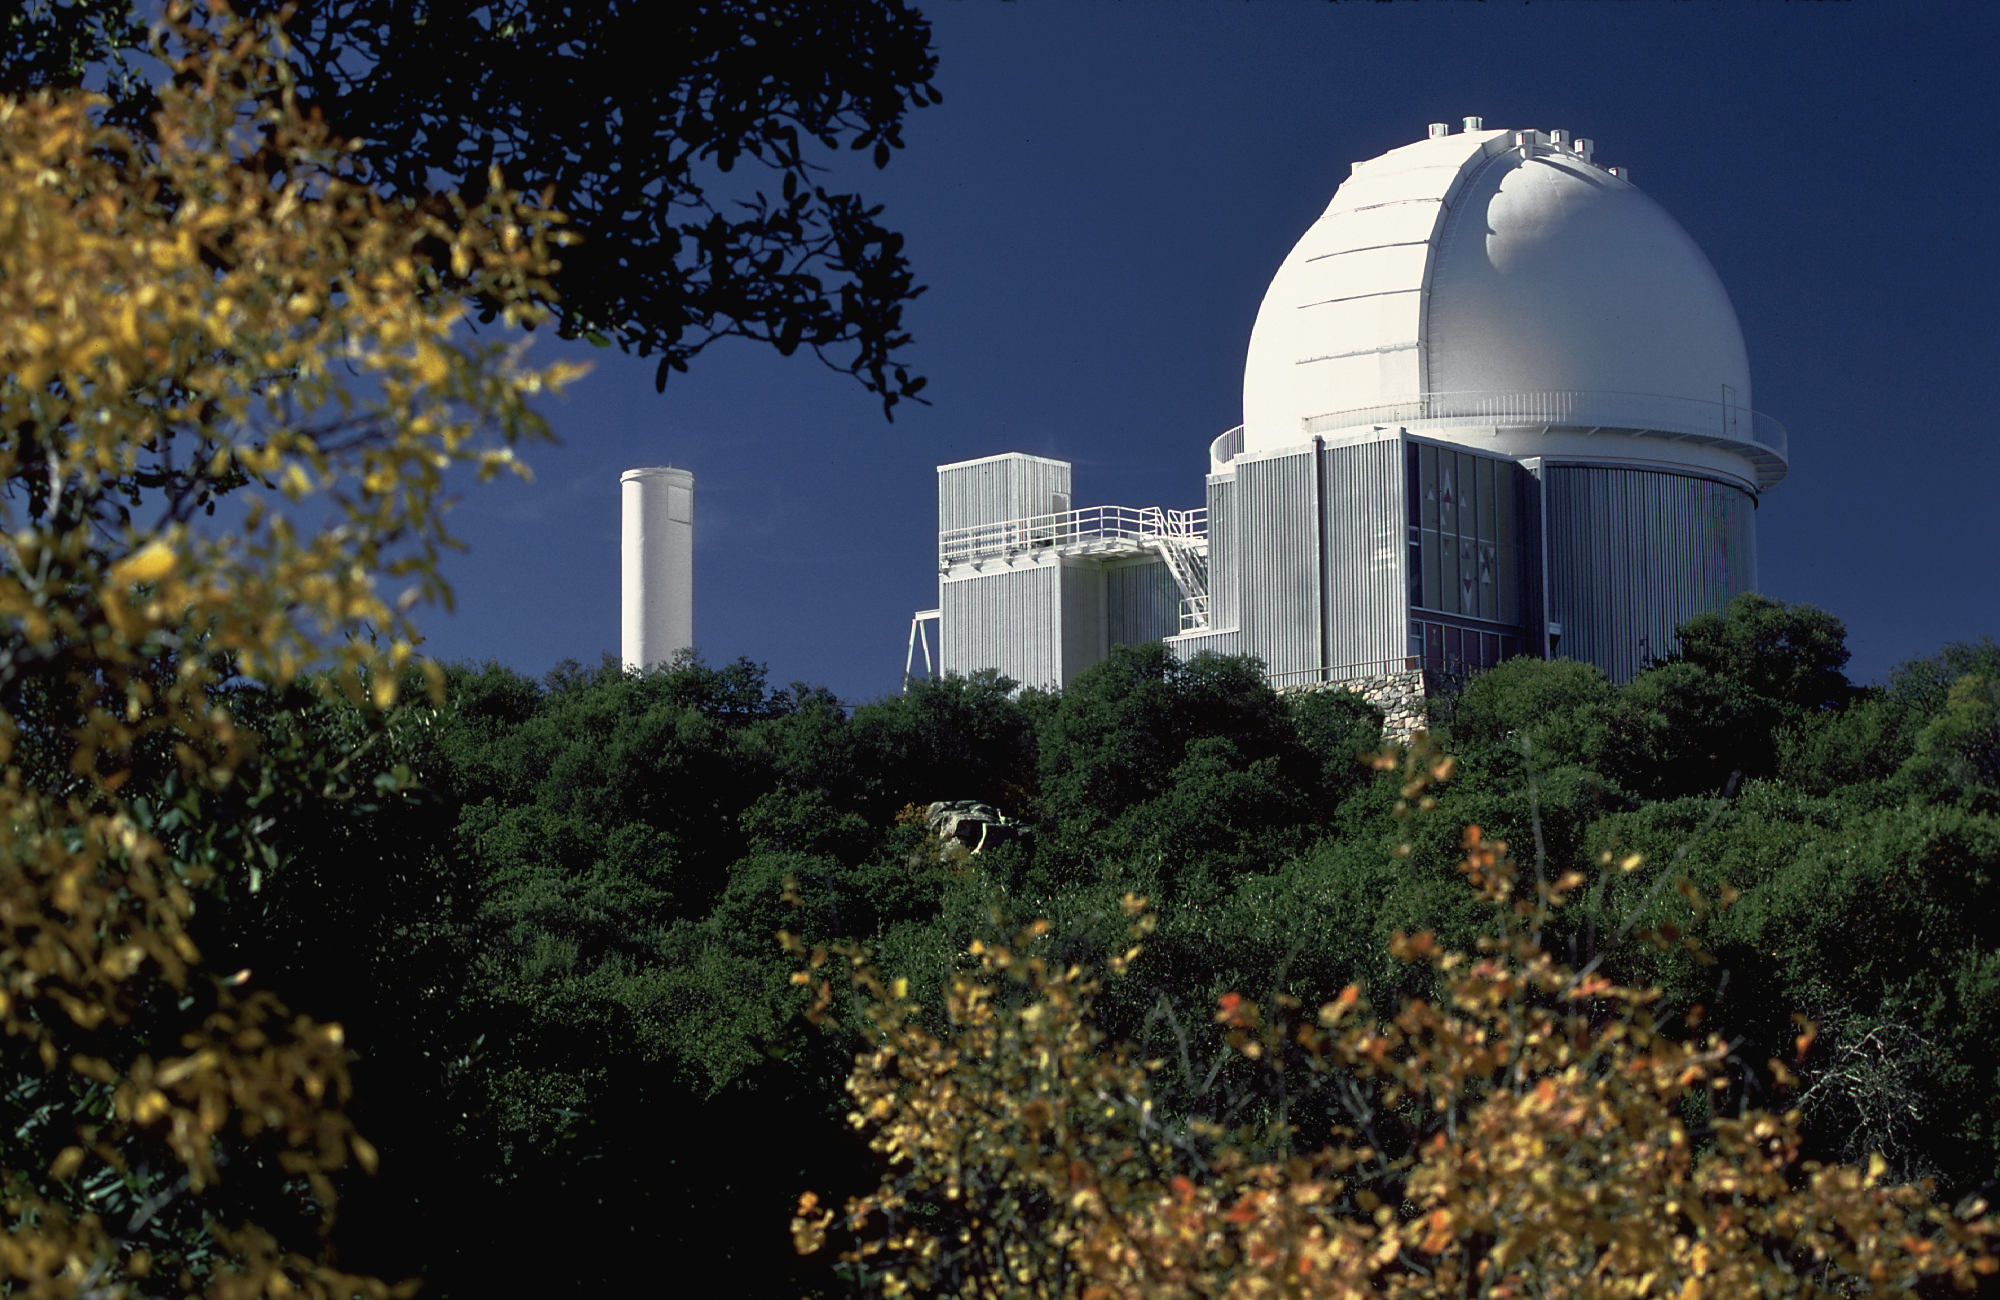

KPNO 2.1-meter

Exterior of the 2.1-meter telescope of the Kitt Peak National Observatory on Kitt Peak, near Tucson, Arizona. View looking southwest as the leaves were changing color one fall.

Credit: NOIRLab/NSF/AURA